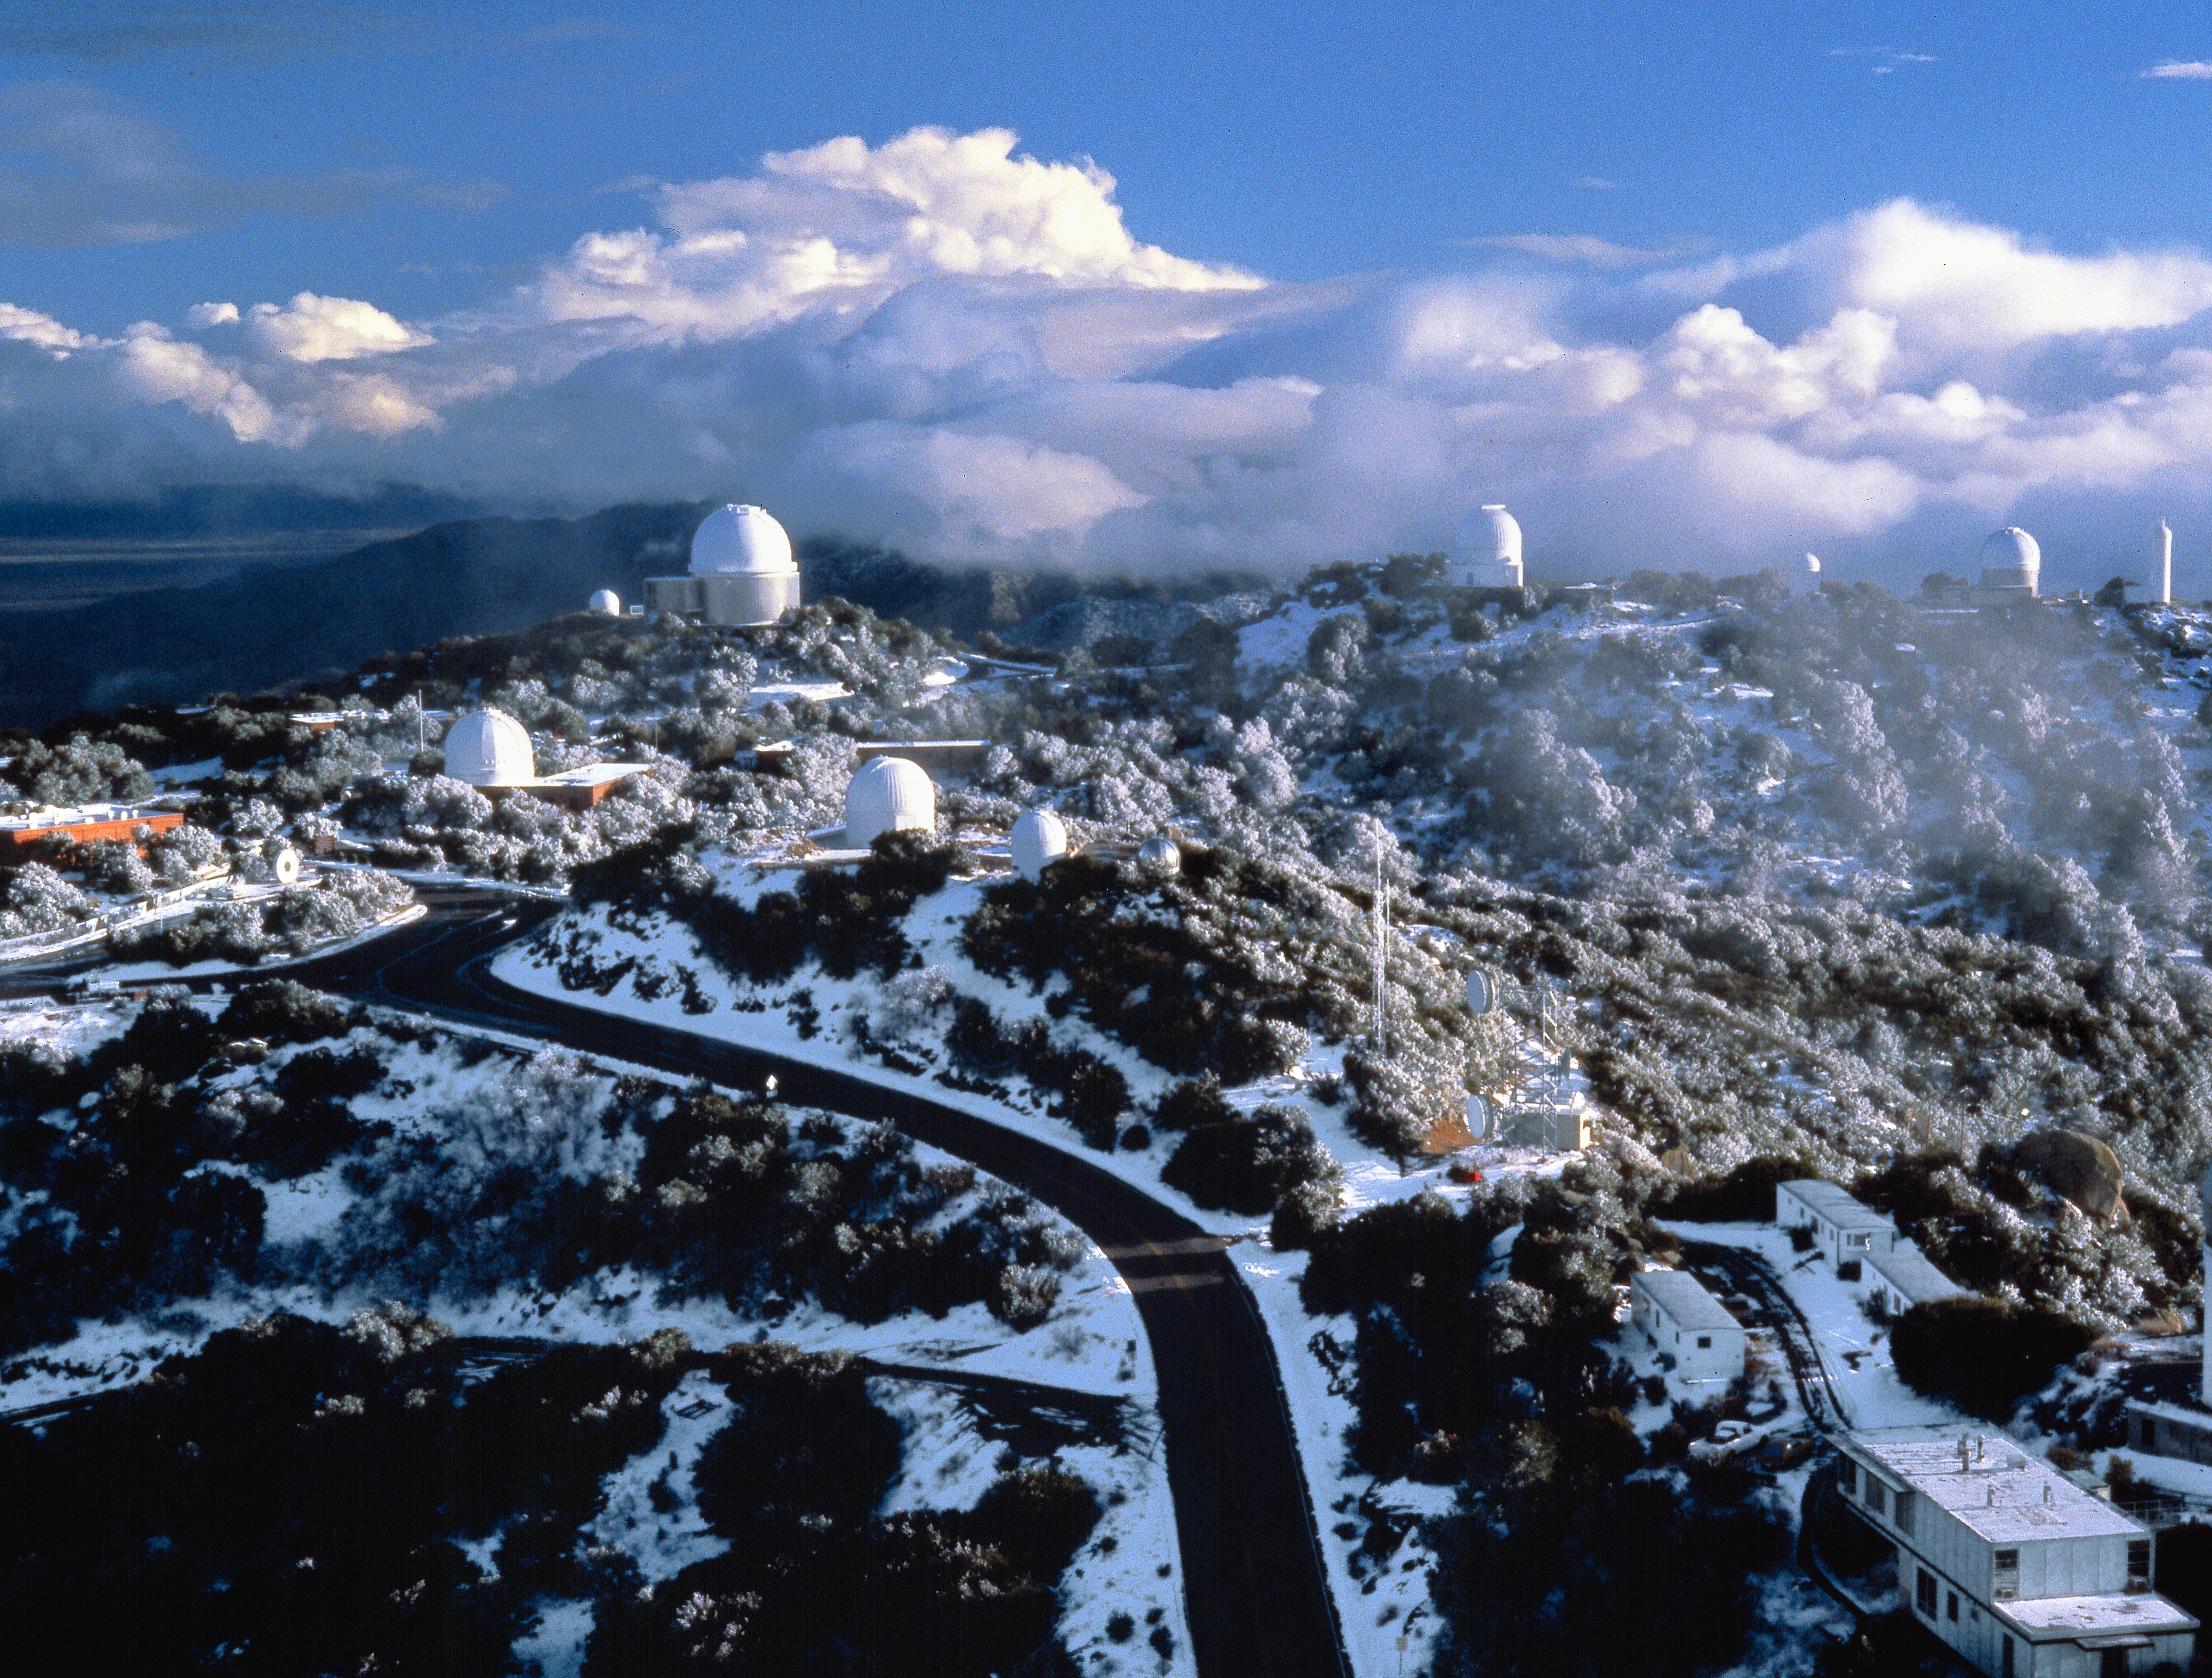

Winter on Kitt Peak

A chilly winter's day on Kitt peak, as seen from the catwalk of the Mayall 4-meter telescope, looking out to the 2.1-meter and showing the old 0.9-meter telescope and testing tower to the far right. The last two facilities have been replaced by the 3.5-meter WIYN telescope. This picture was taken in 1976.

Credit: NOIRLab/NSF/AURA